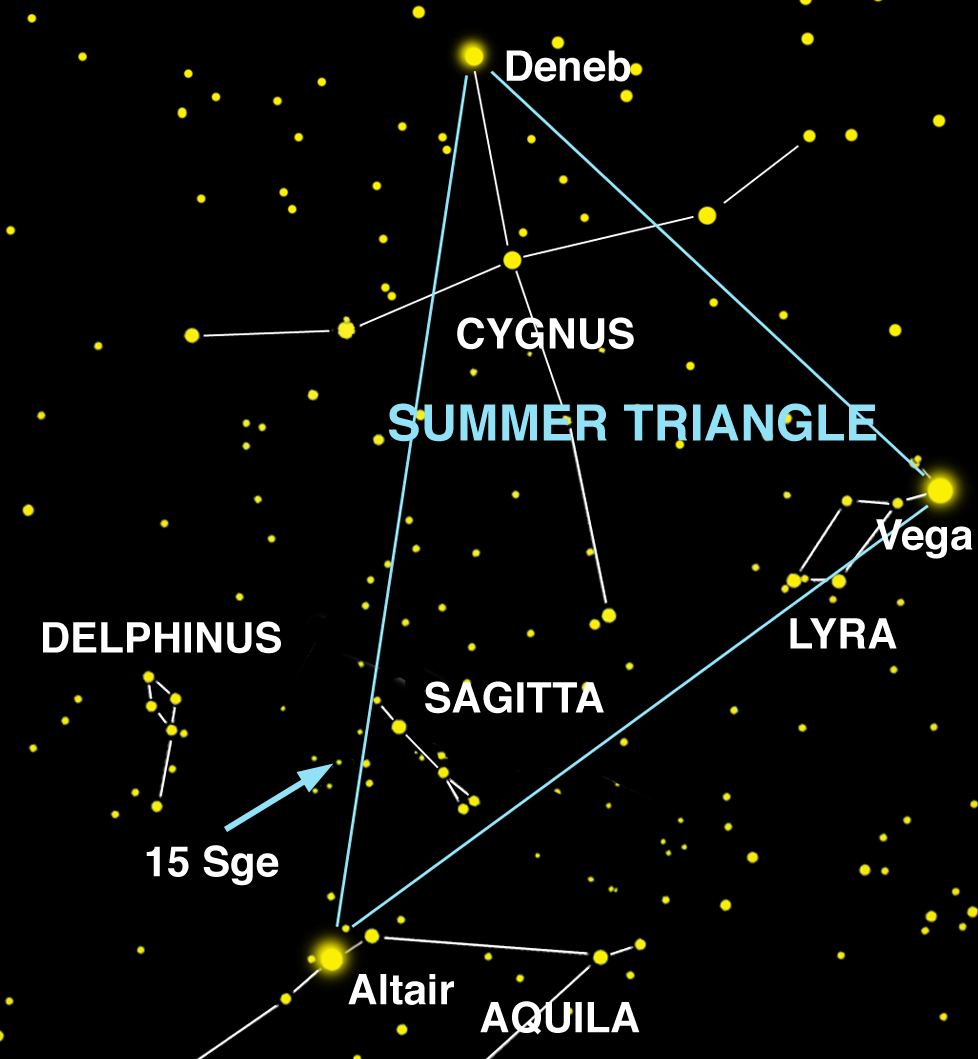

15 Sge is a star located in Sagitta

15 Sge is a star located in Sagitta ("The Arrow"), a small constellation in the Summer Triangle. 15 Sge is barely visible to the naked eye on a clear night far from city lights.

Credit: International Gemini Observatory/NOIRLab/NSF/AURA